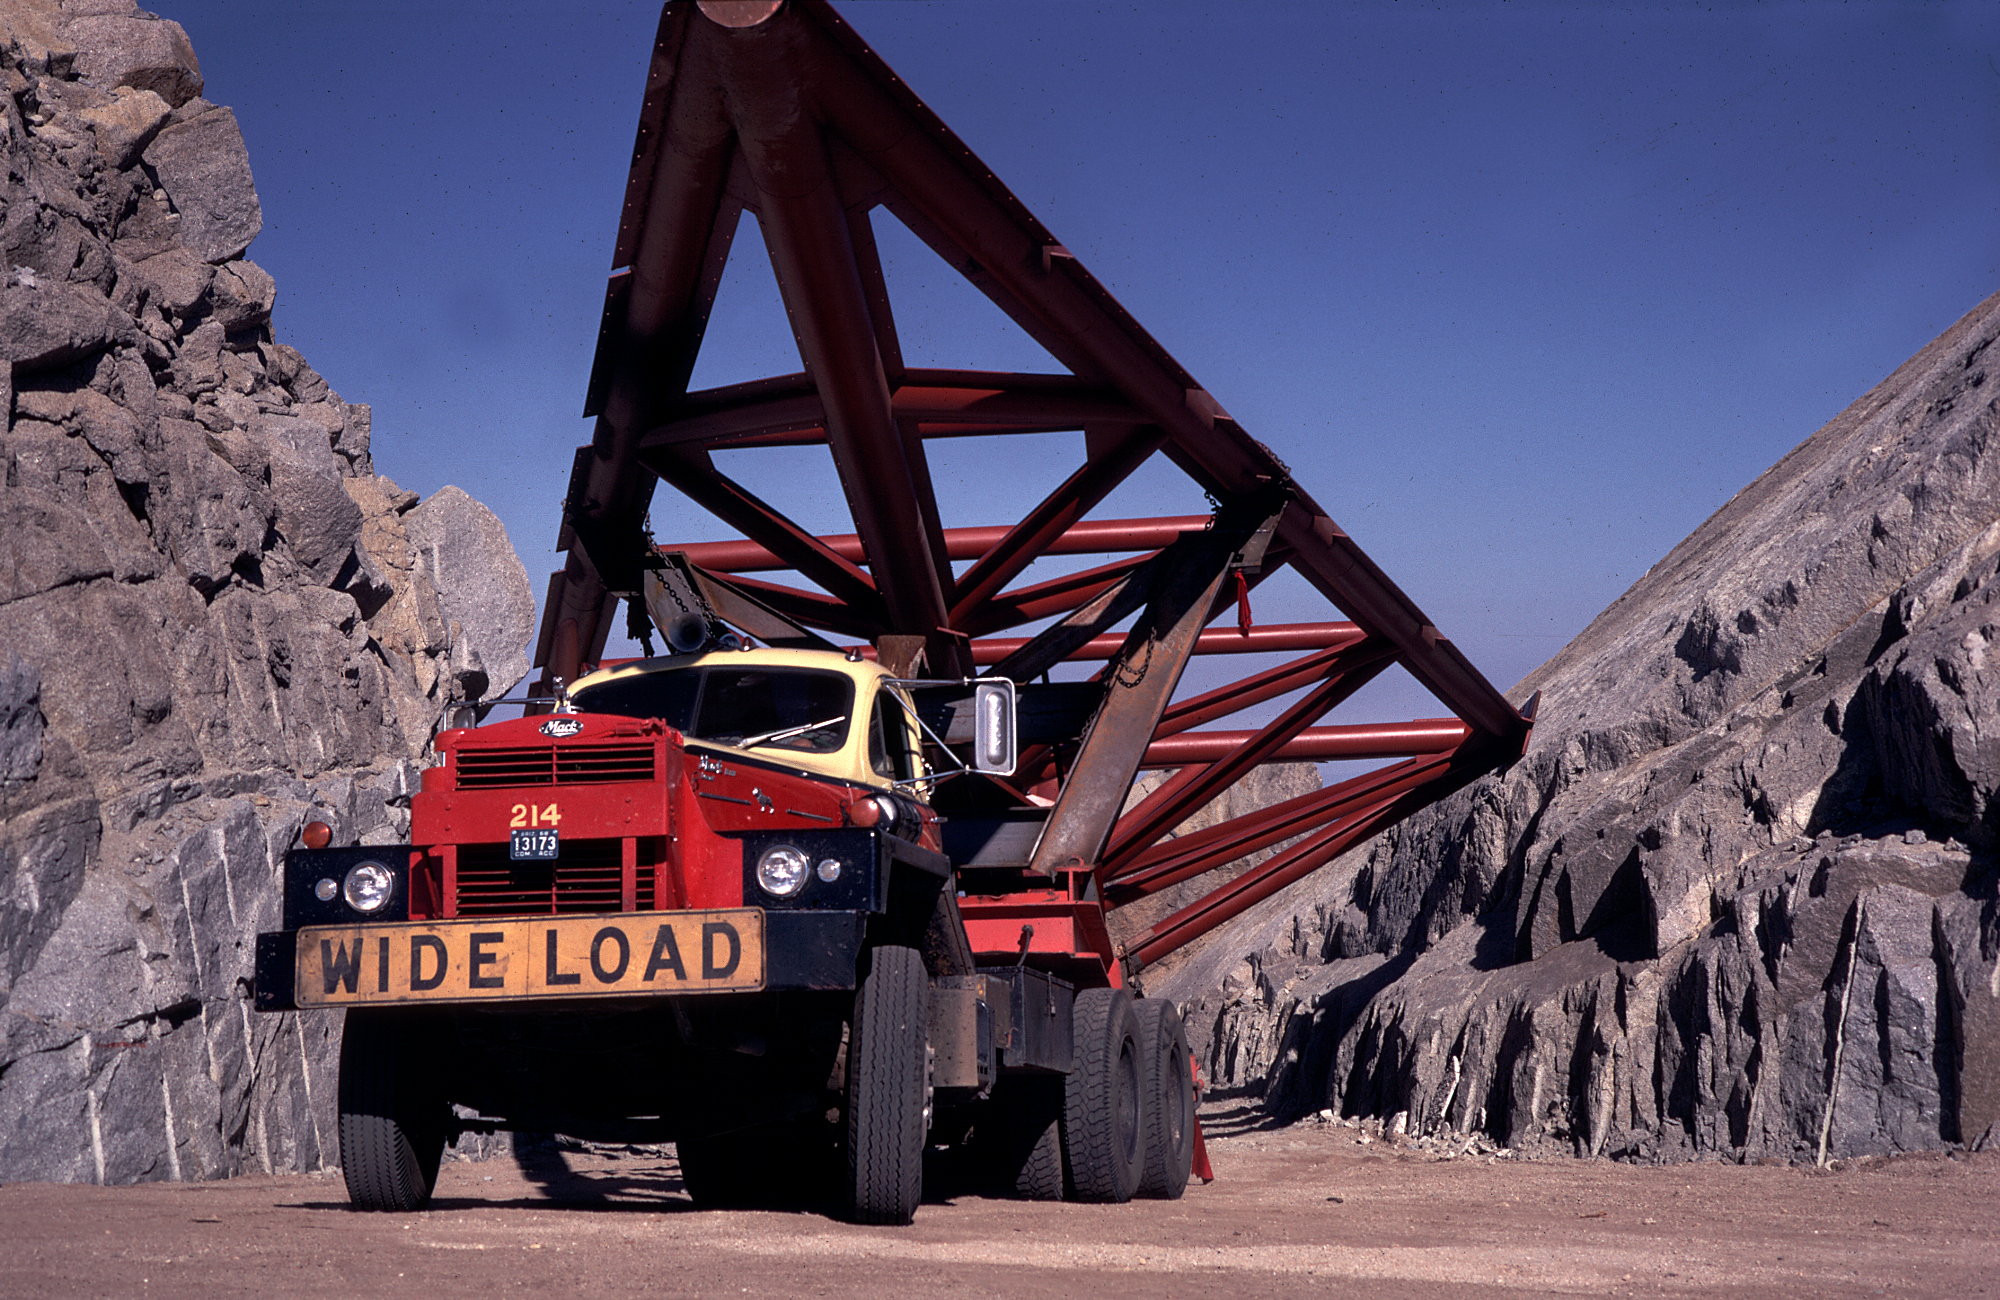

KPNO 4-meter construction

Hexahedron supports for the Kitt Peak 4-meter telescope building, arriving on a wide-load tractor trailer in September 1968. From the private collection of Dr David Crawford.

Credit: David Crawford/NOIRLab/NSF/AURA/